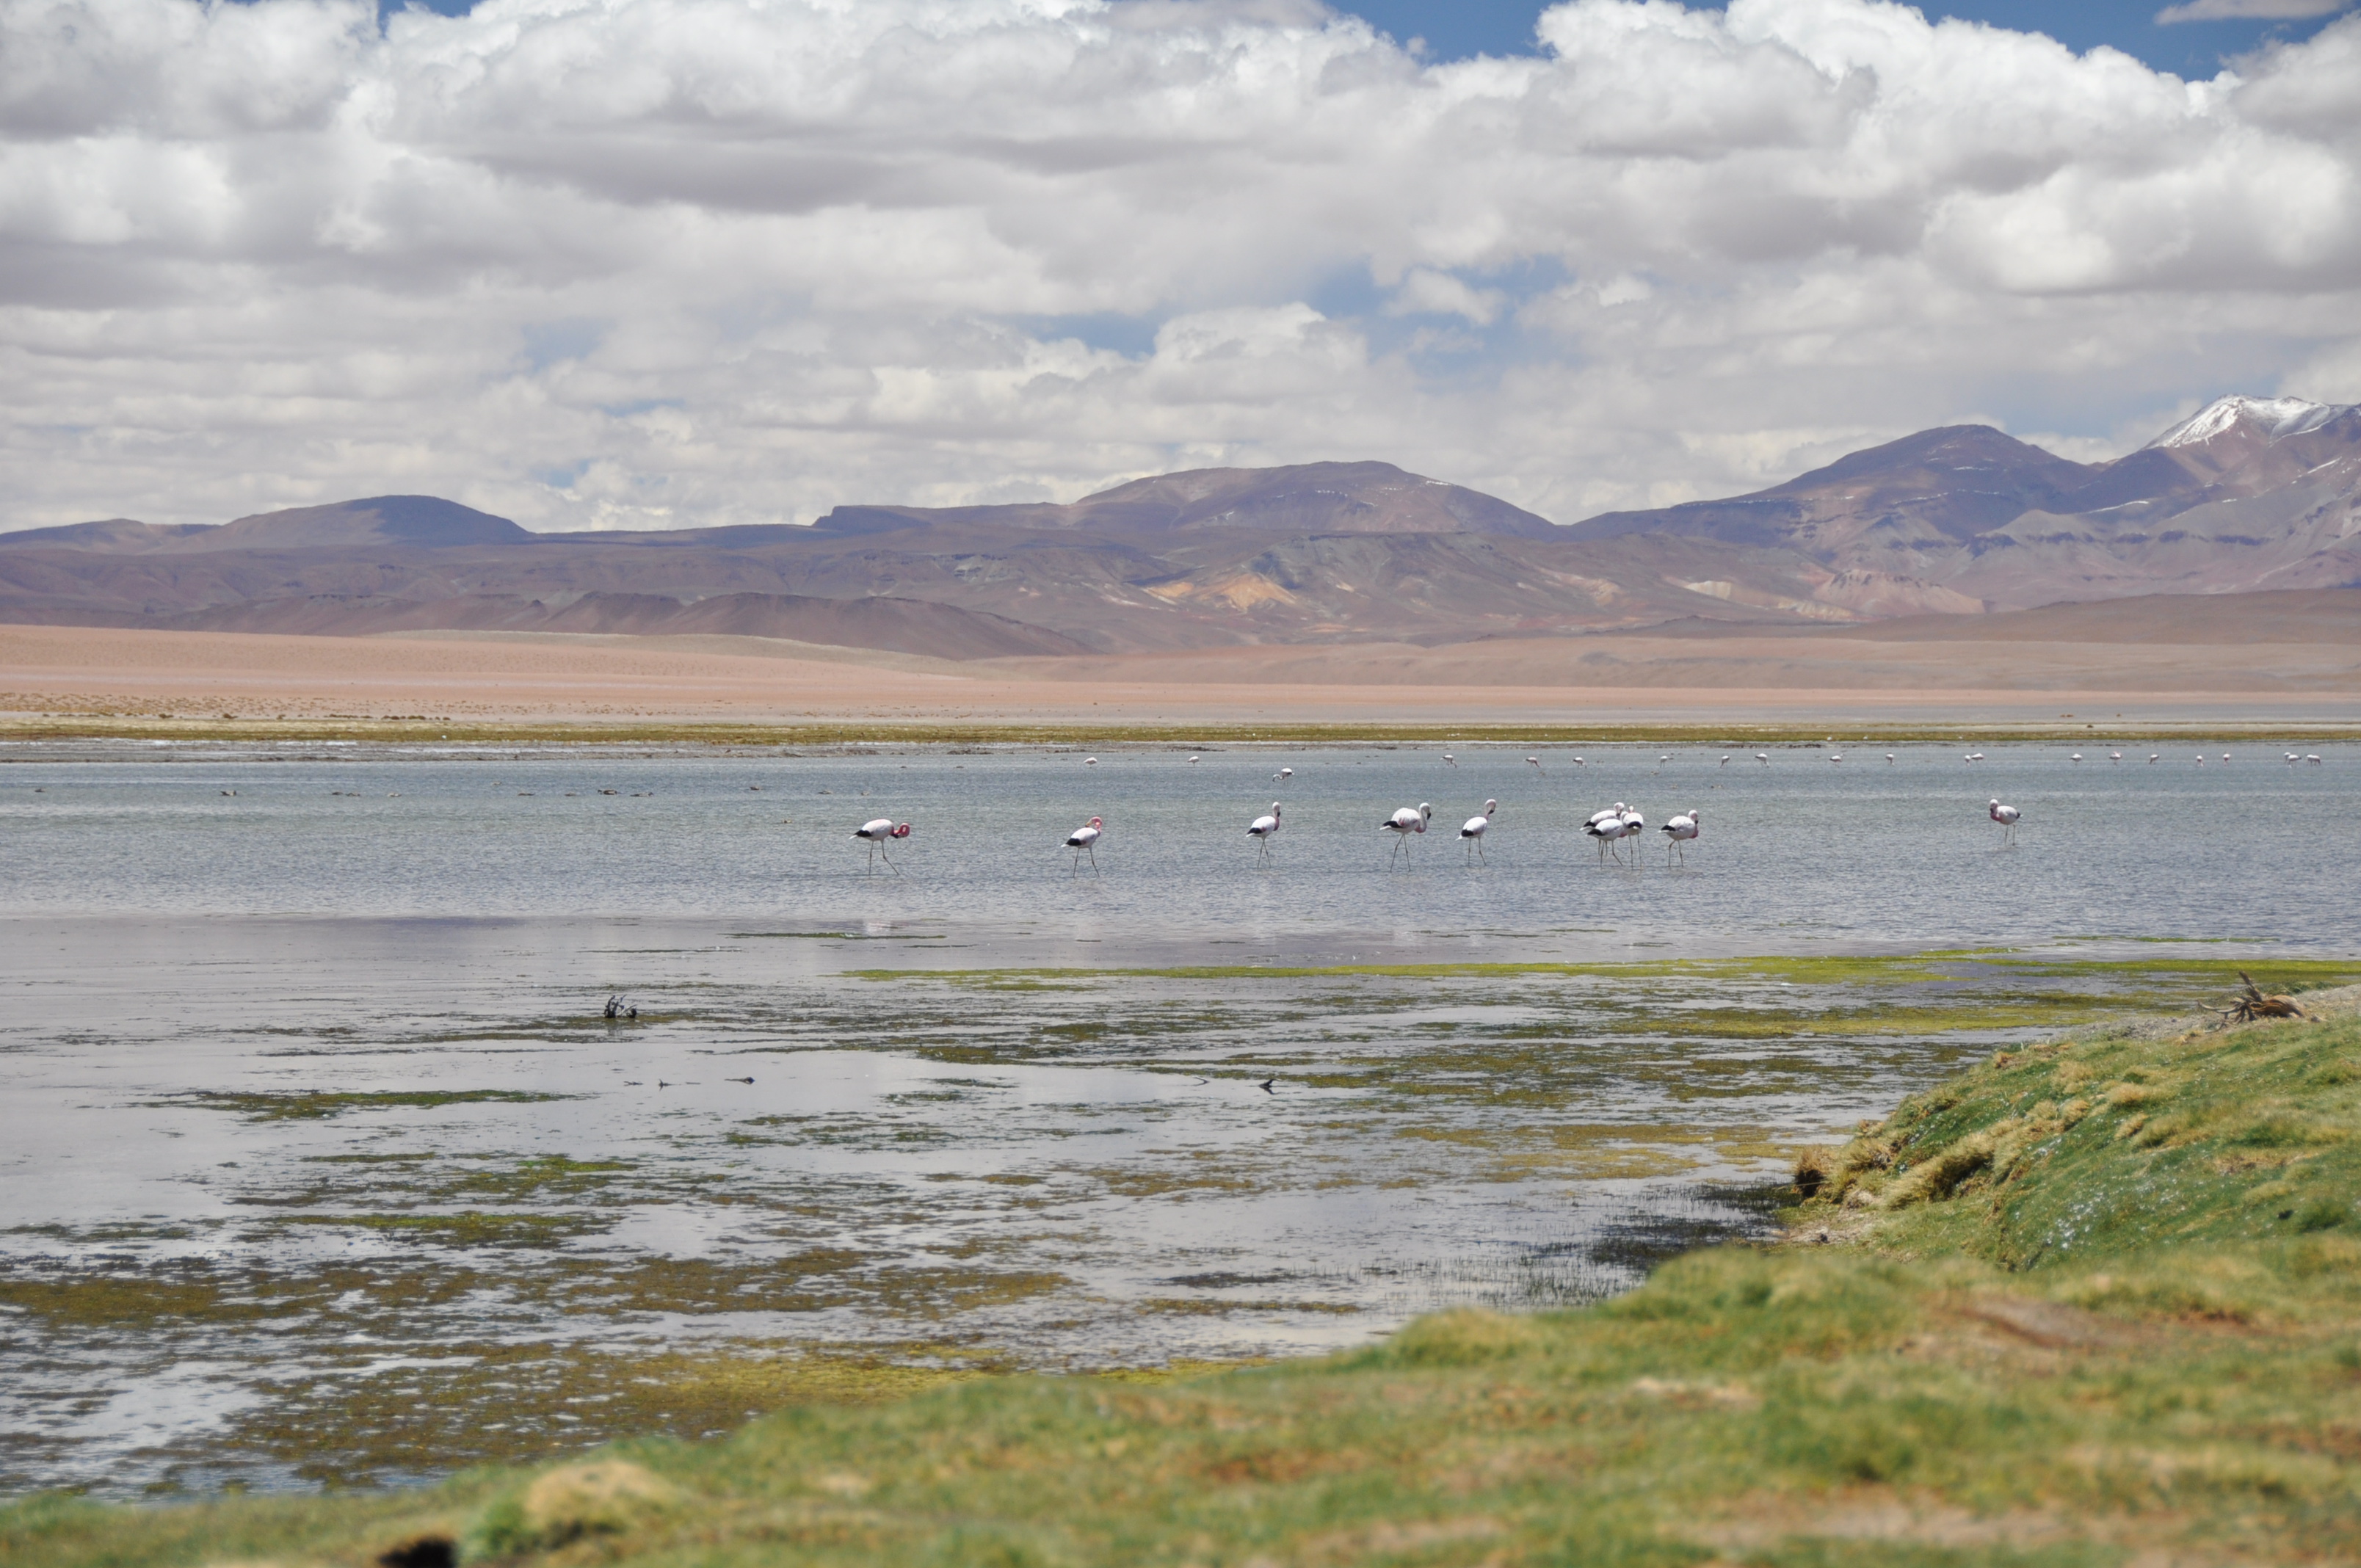

Flamingos

Flamingos in one of the many lagoons found in the Atacama saltbed.

Credit: ALMA (ESO/NAOJ/NRAO)